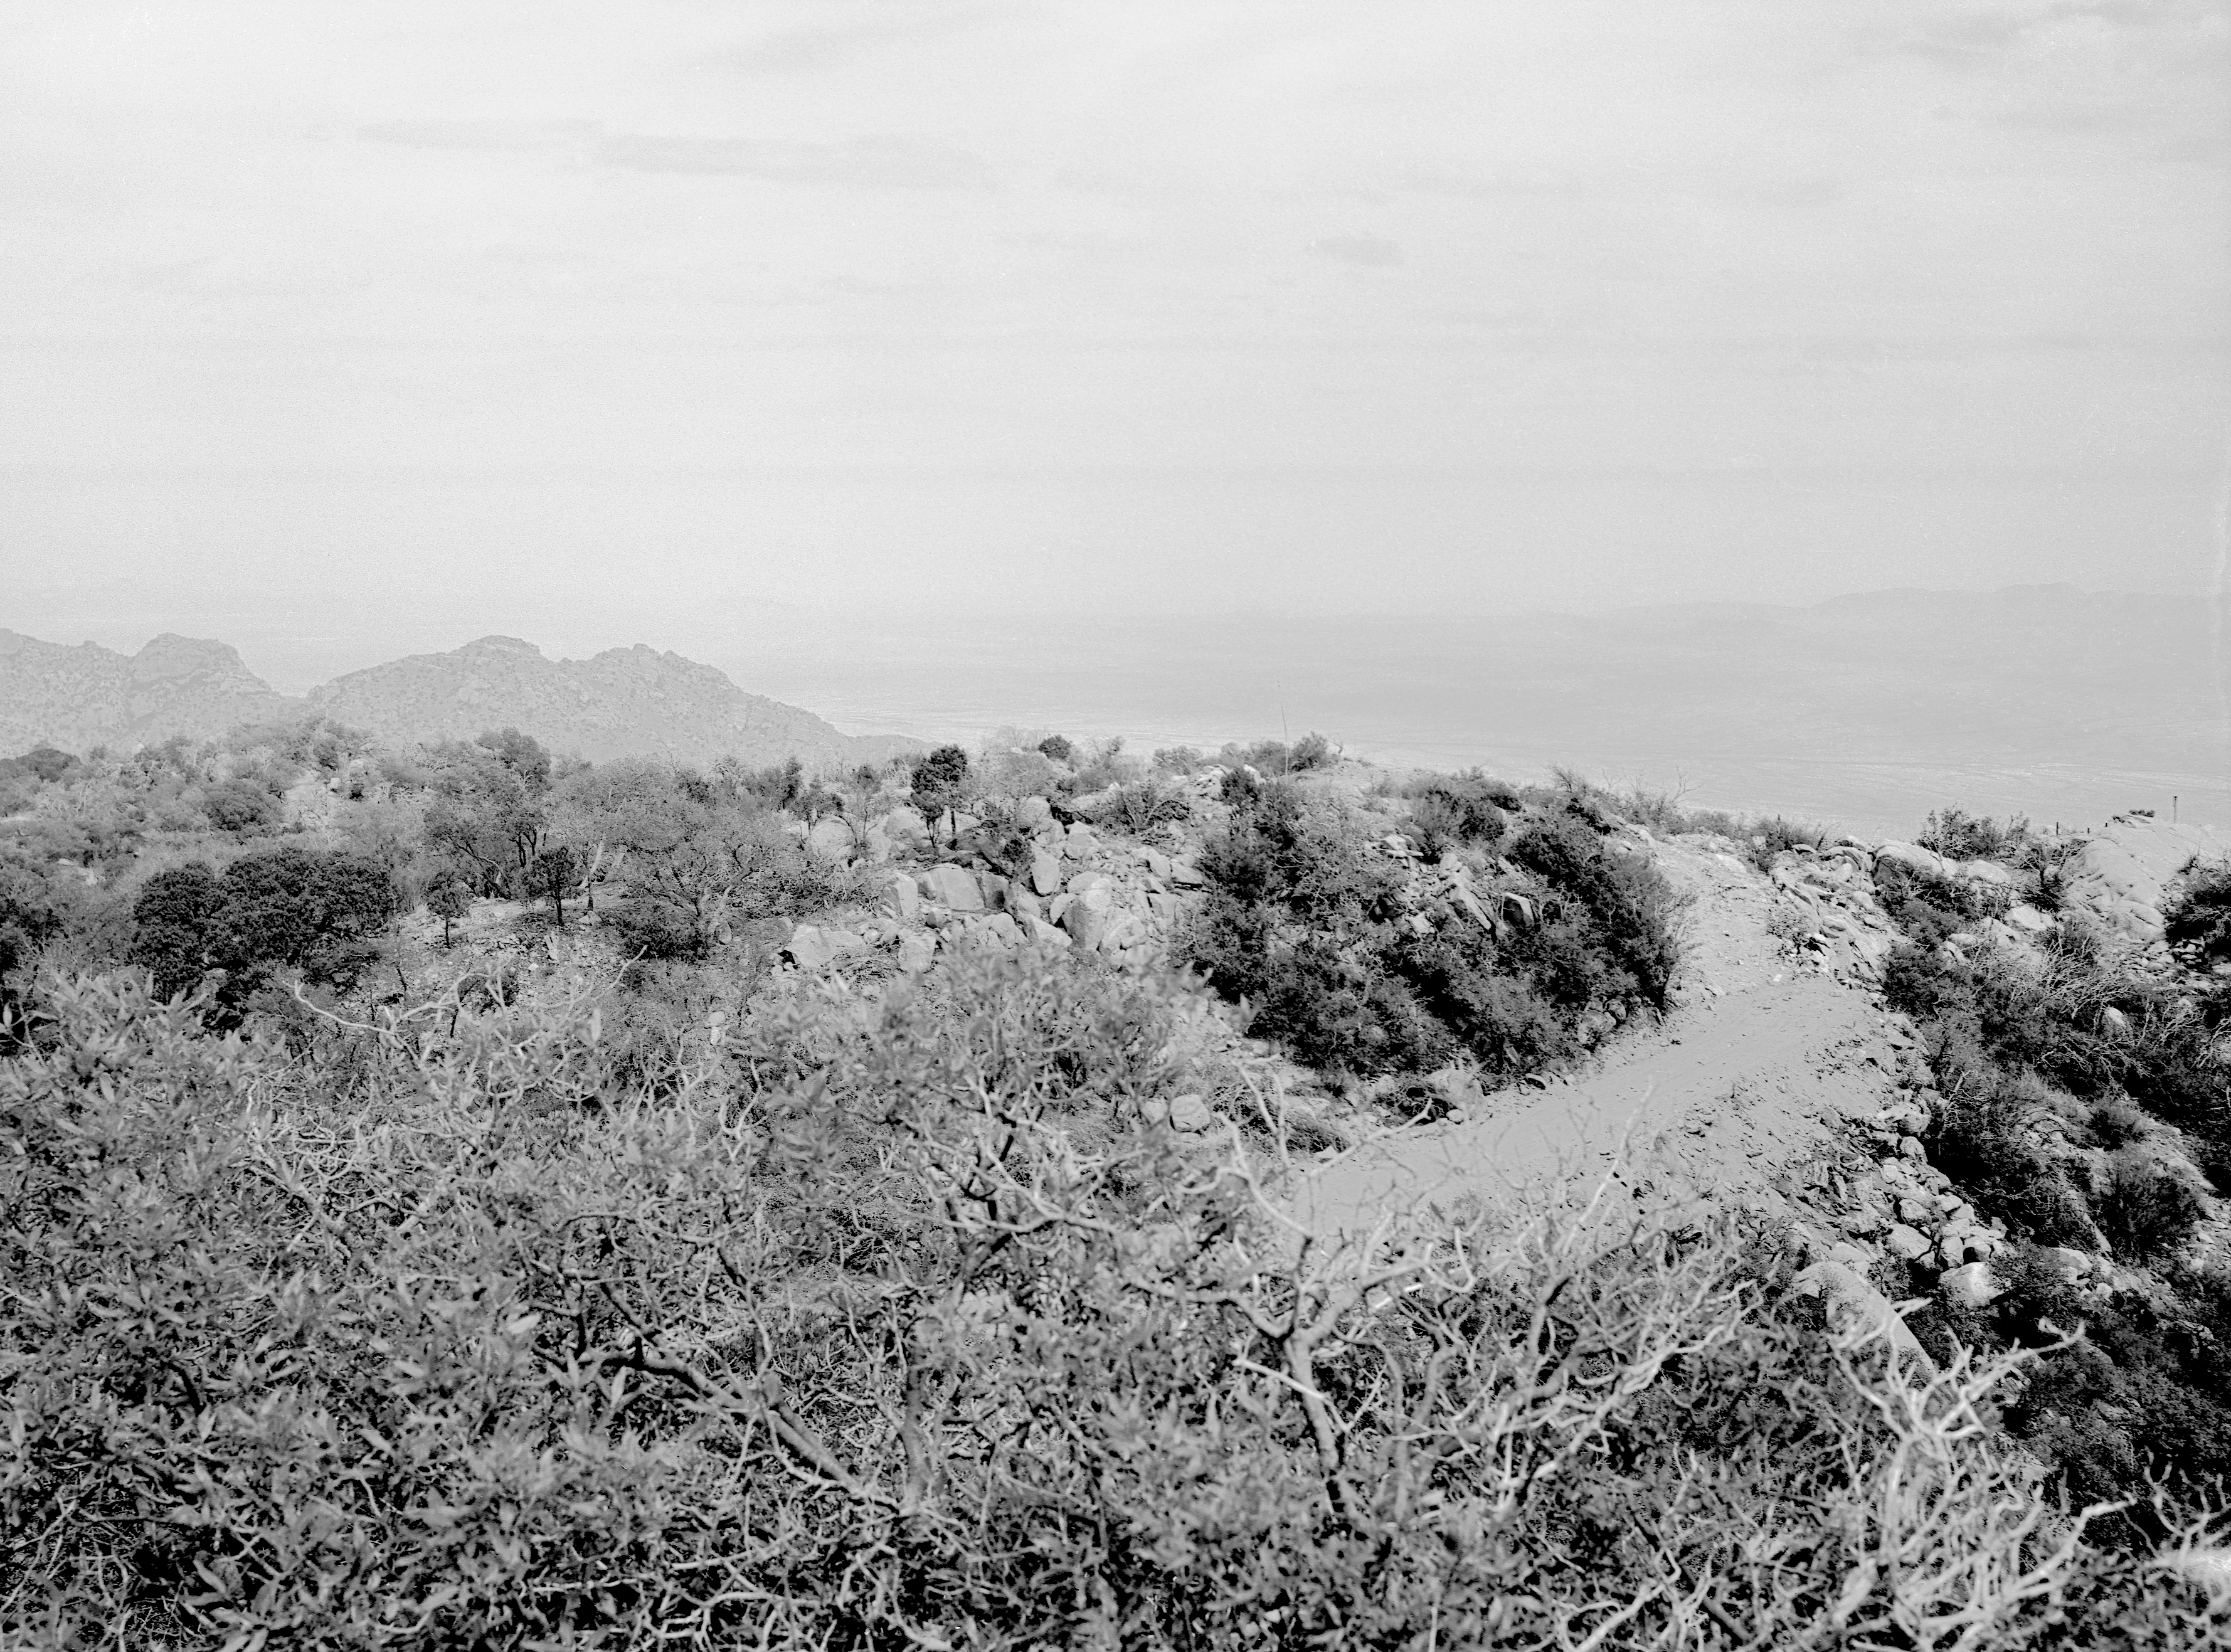

KPNO 2.1-meter under construction

Construction of the Kitt Peak National Observatory's 2.1-meter telescope, dating from 1958.

Credit: NOIRLab/NSF/AURA